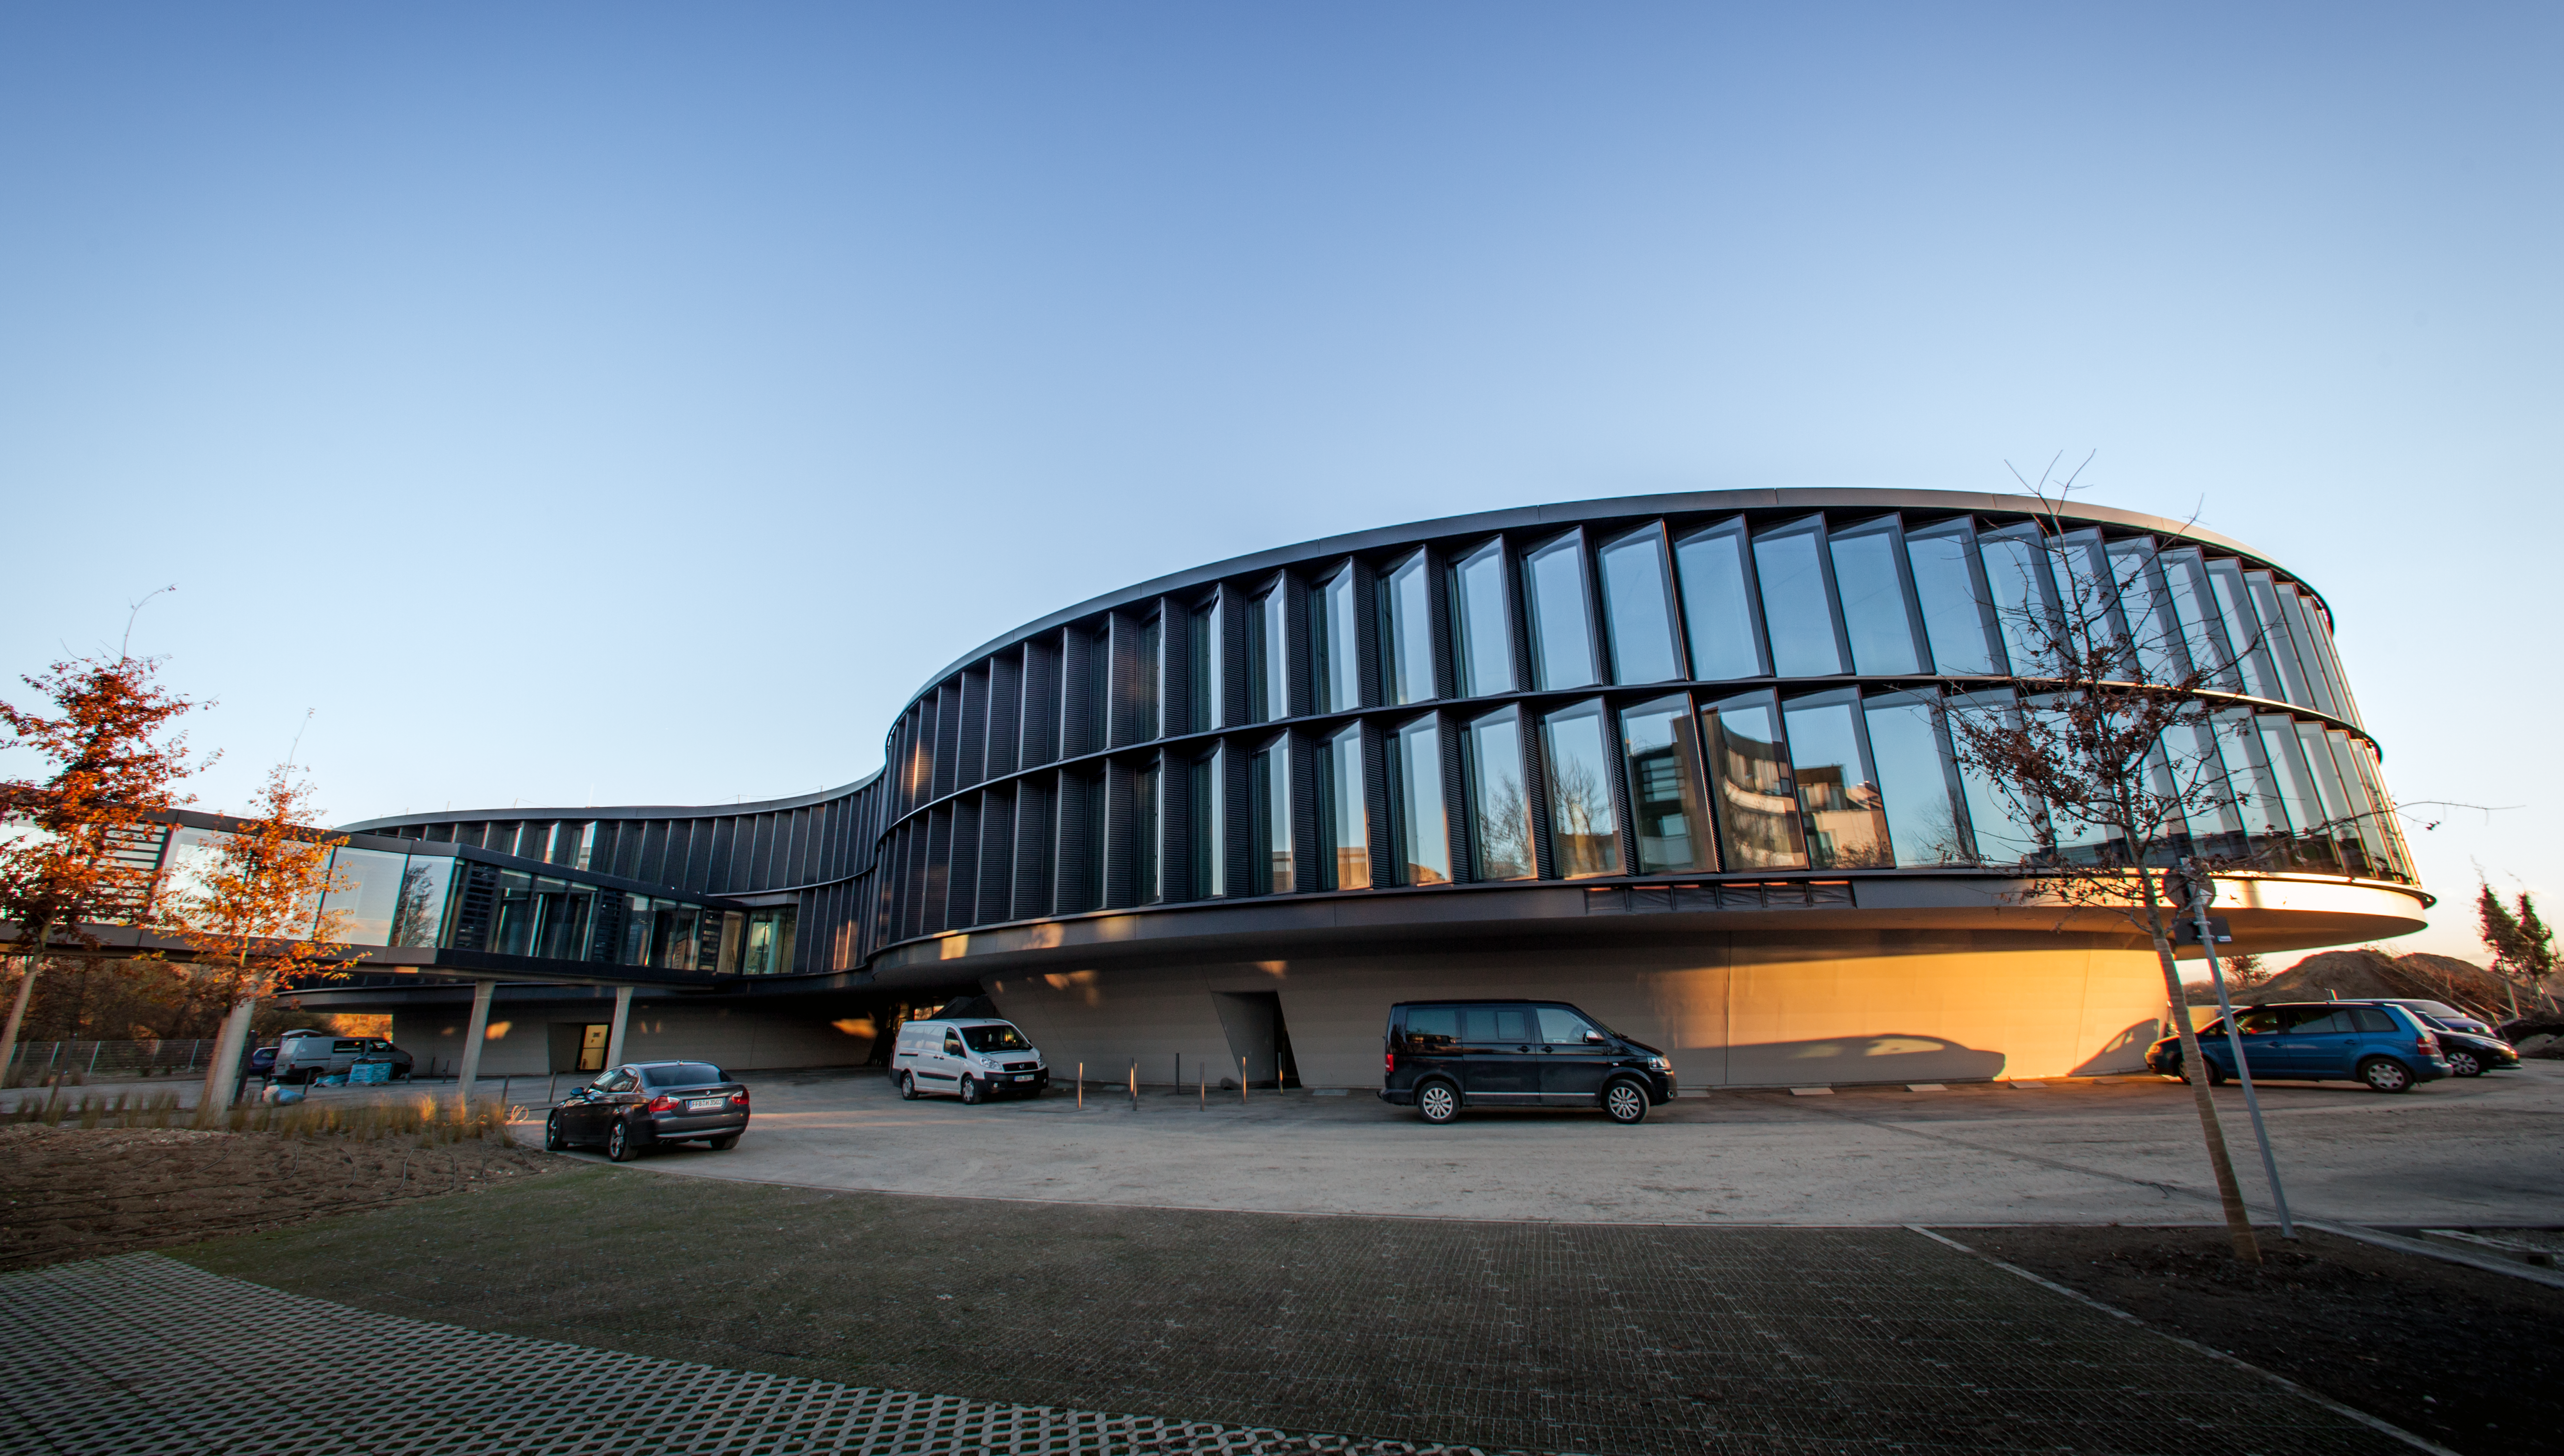

The new ESO Headquarters Extension

ESO’s new office and conference building together with the technical building in Garching have a total area of 13 200 square metres, which more than doubles ESO’s Headquarters total area. The new buildings will strengthen ESO’s presence in the Garching research campus, allowing the organisation to further expand its economic and scientific contribution to the region.

Credit: ESO